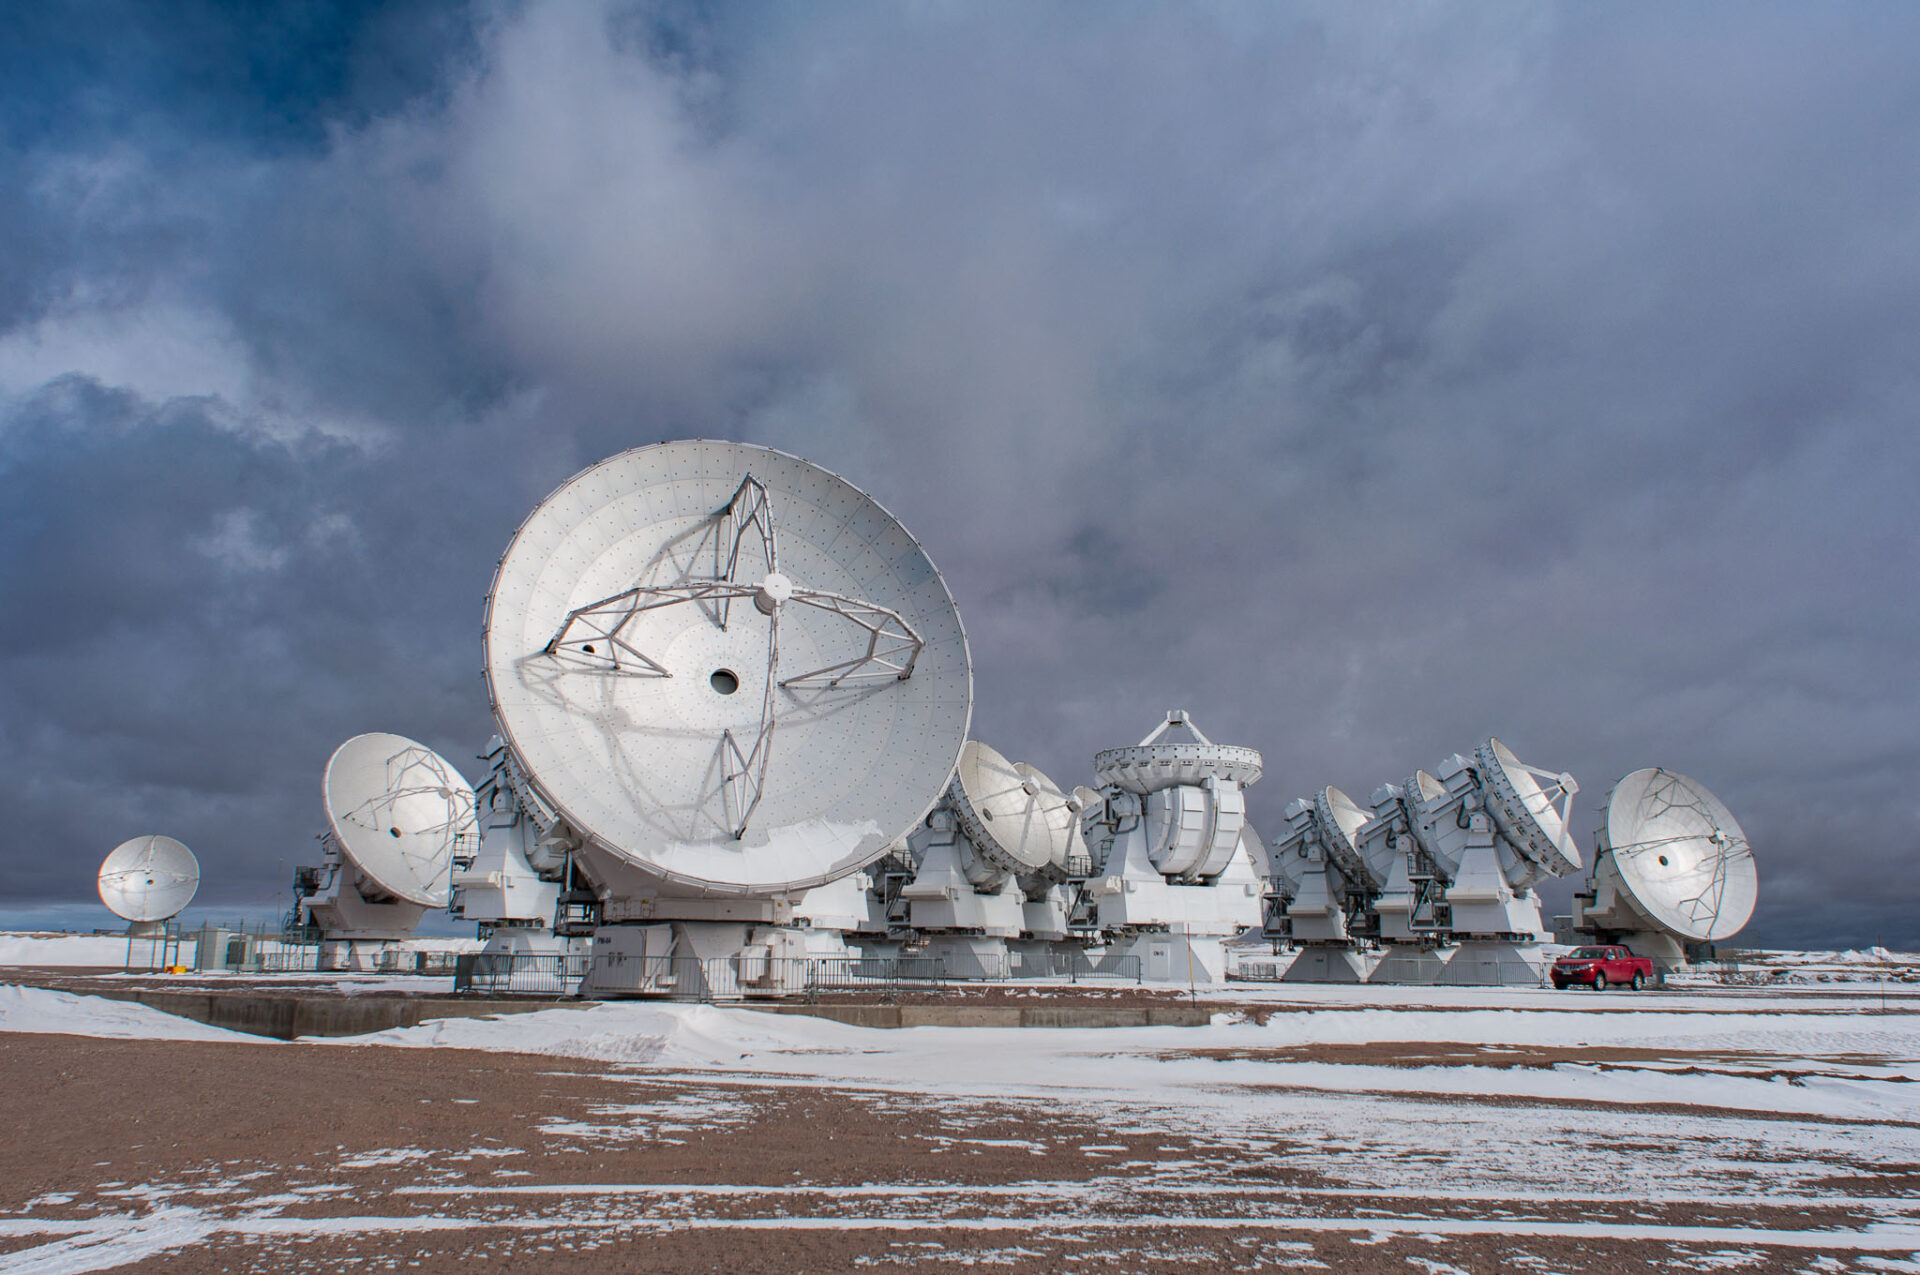

ALMA antennas

ALMA antennas withstanding the inclement weather of the Chilean Andes after a snow storm with temperatures below -8°C.

Credit: Sergio Otárola - ALMA (ESO/NAOJ/NRAO)